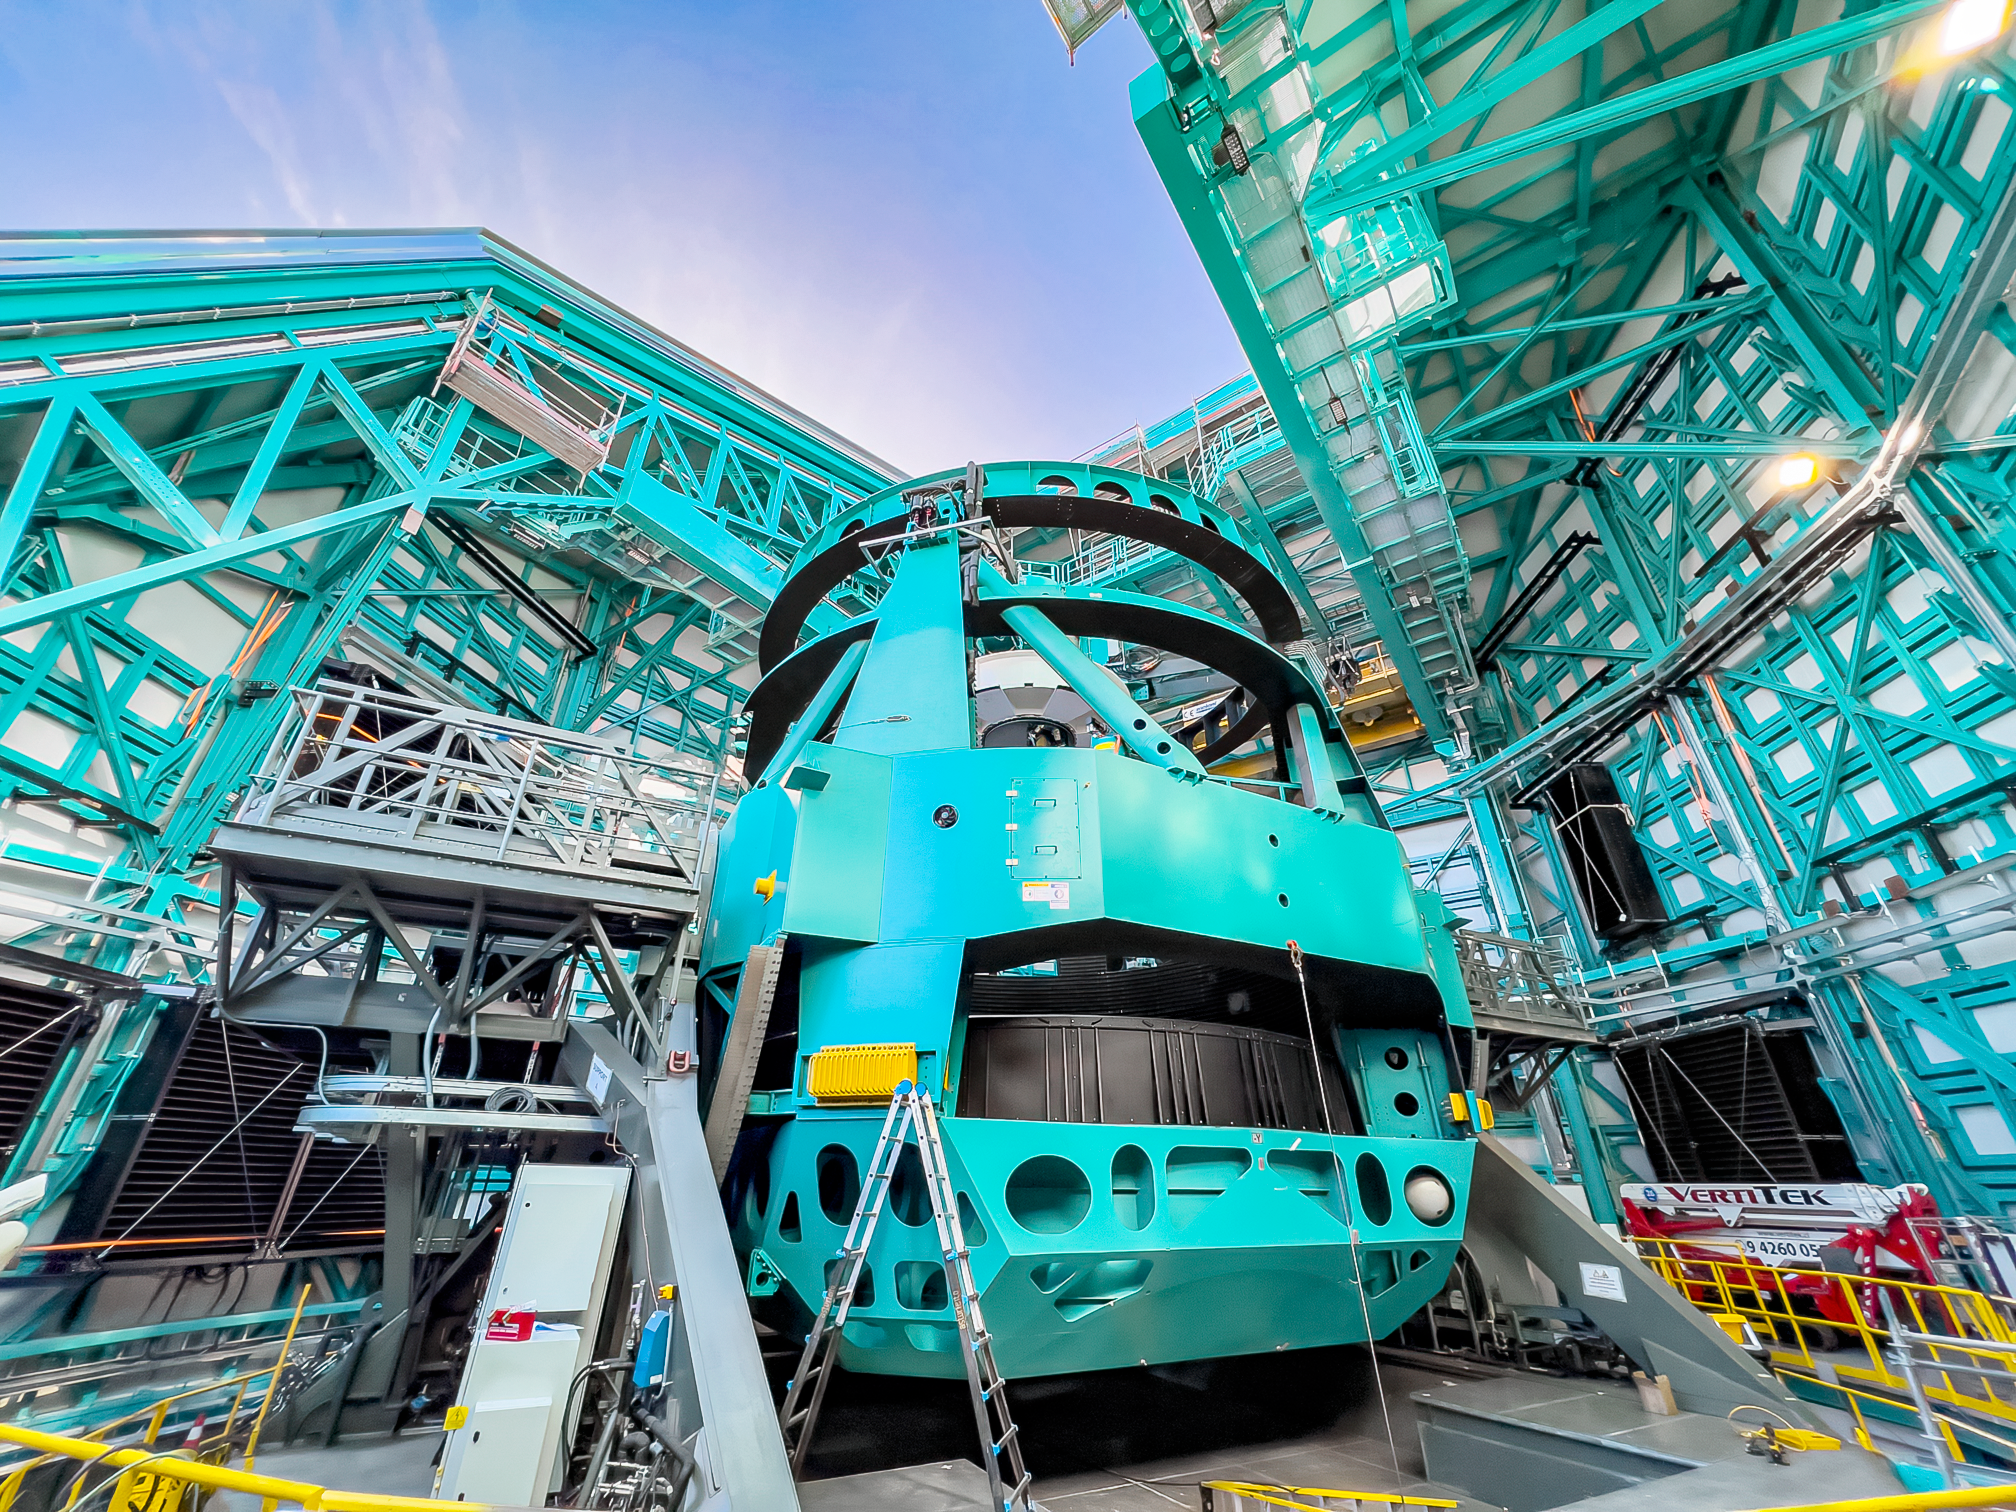

Simonyi Survey Telescope Mount

The Simonyi Survey Telescope mount at the Vera C. Rubin Observatory on Cerro Pachón in Chile.

Credit: RubinObs/NOIRLab/SLAC/NSF/DOE/AURA/H. Stockebrand